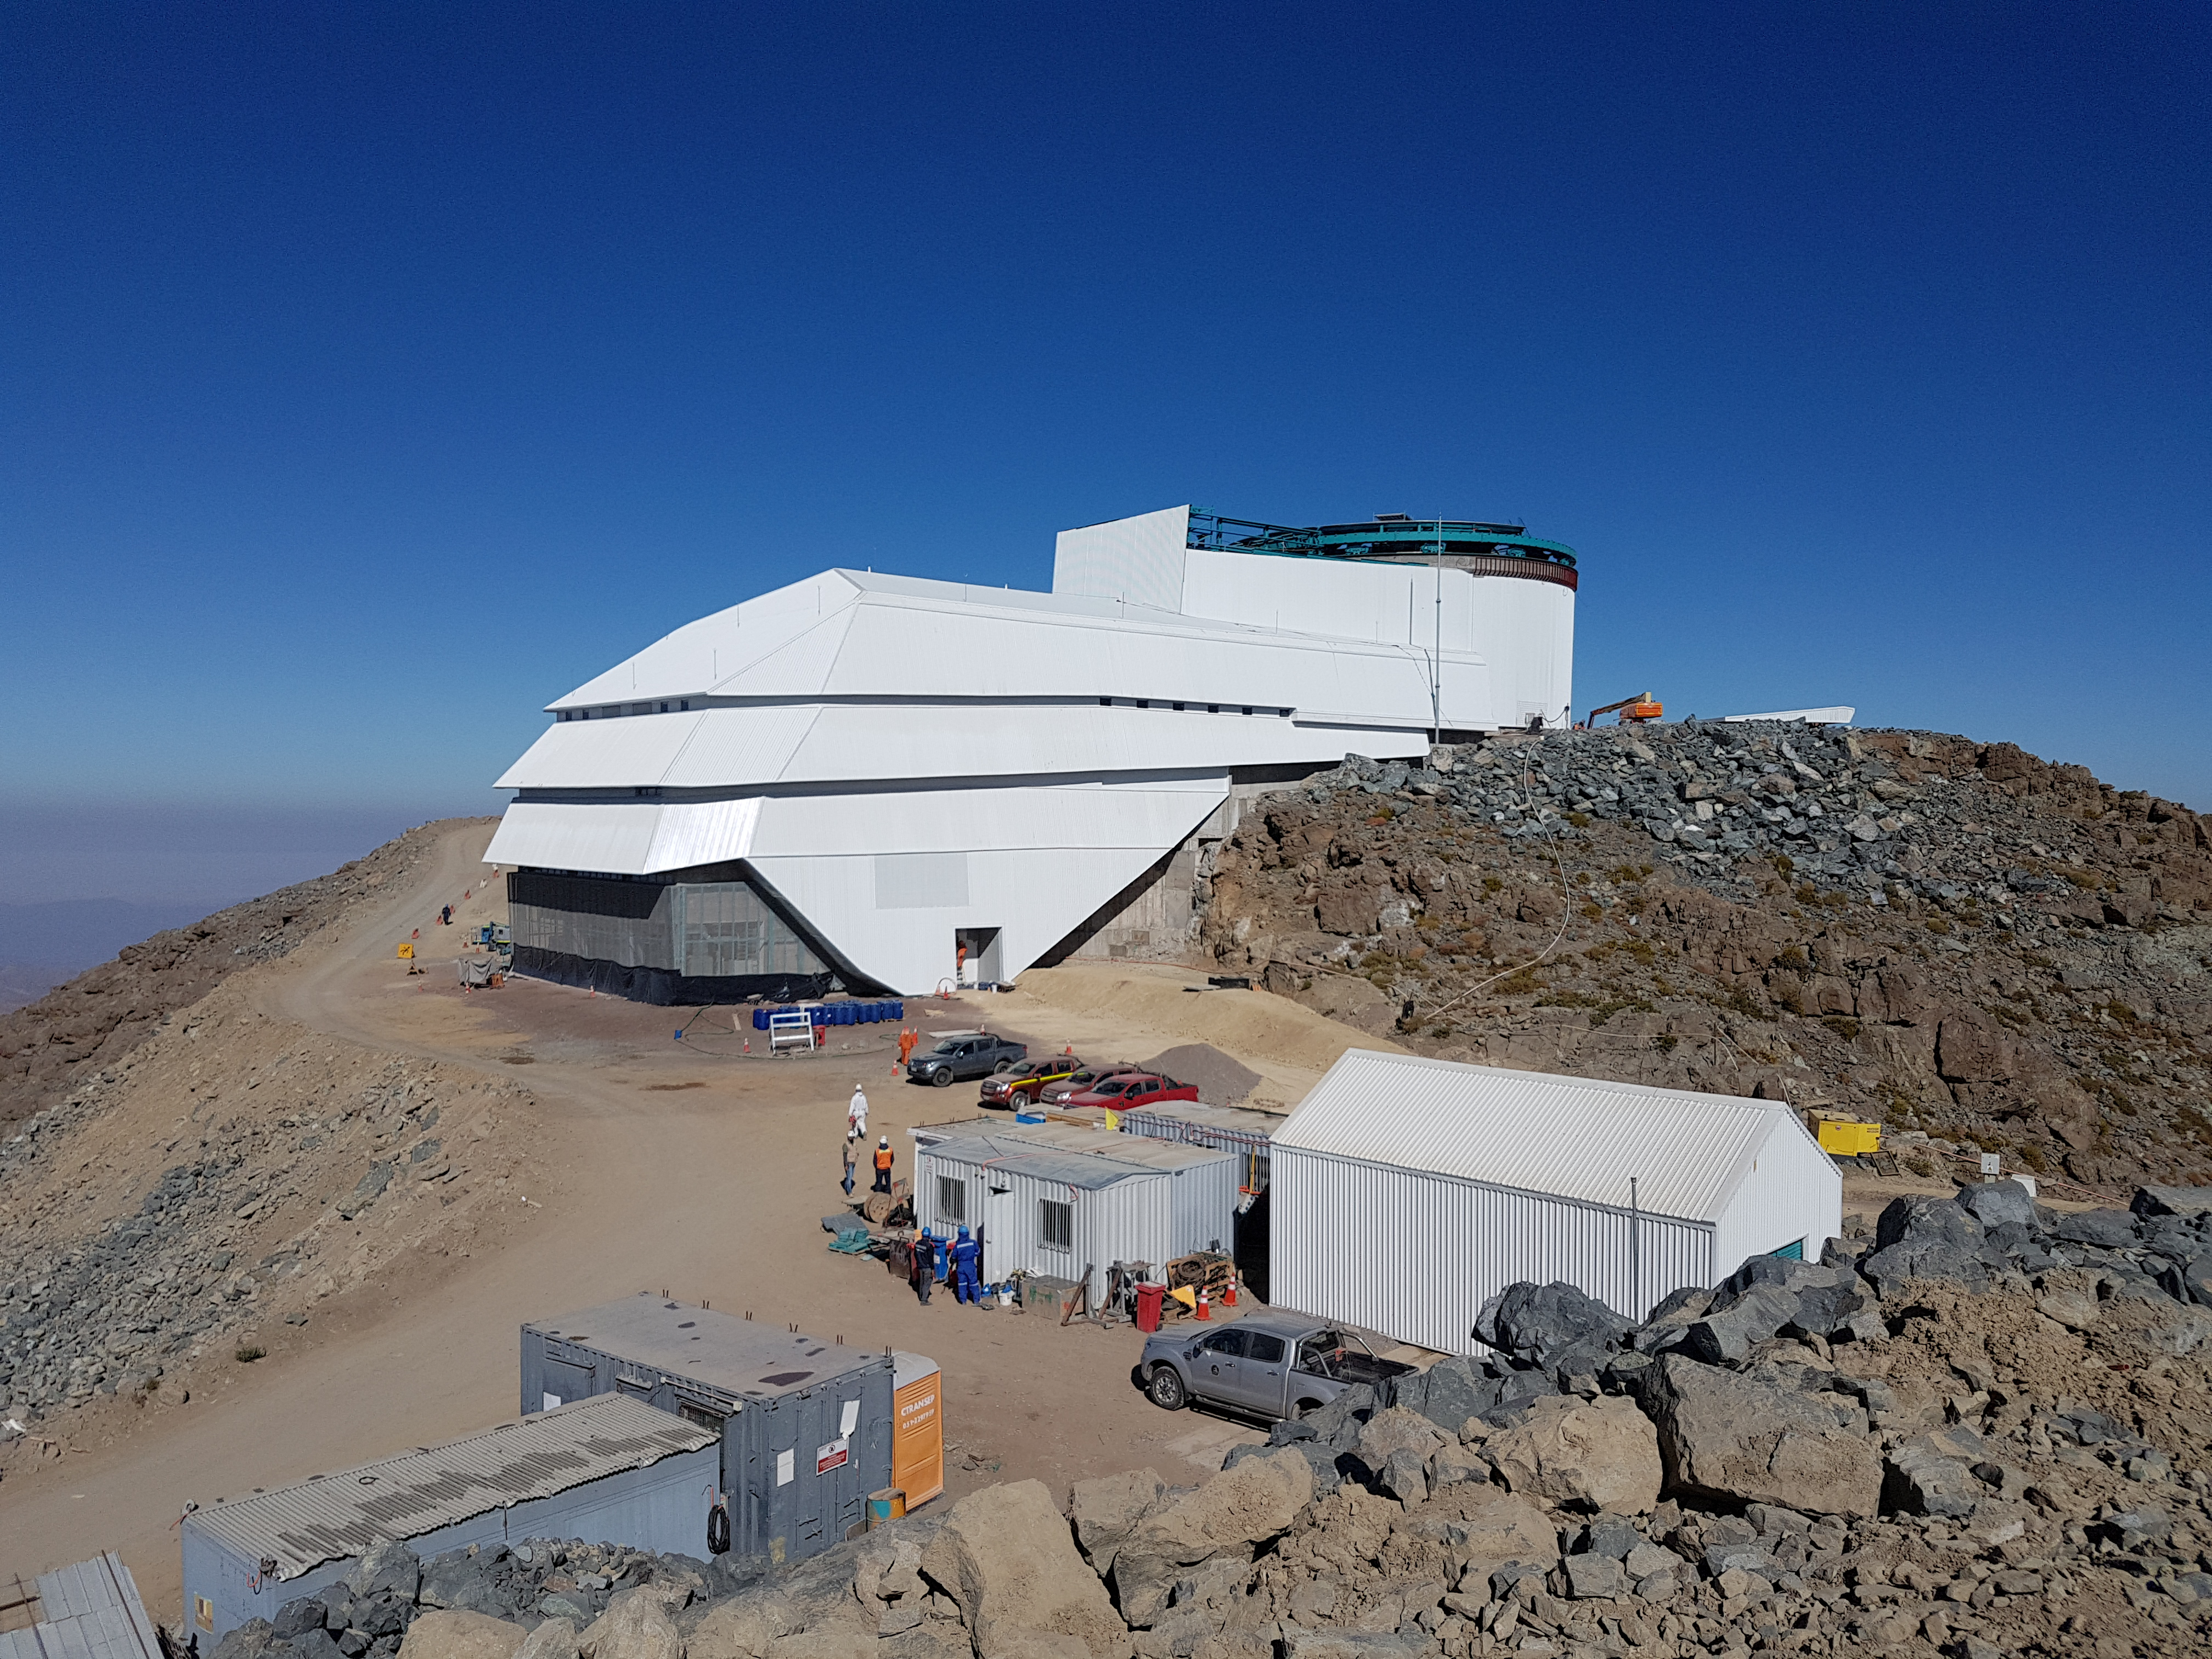

Construction Progress February 2018

East side of the summit facility showing progress in February 2018, including the small shed which houses the emergency diesel generator.

Credit: Rubin Observatory/NSF/AURA